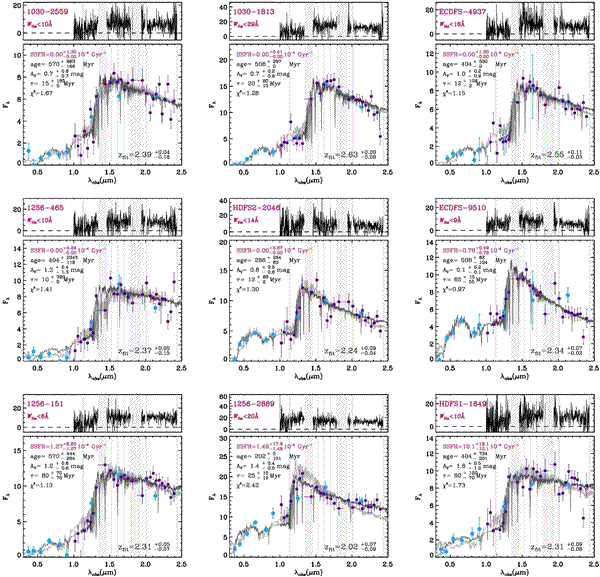

Near-infrared spectra and optical to near-infrared photometry

Near-infrared spectra (purple) and optical to near-infrared photometry(blue) of the nine "dead" galaxies. These galaxies show no Hα emissionline, which indicates that their star formation rates are extremely low. The upper panel shows the original spectra (see paper for more details).

Credit: International Gemini Observatory/NOIRLab/NSF/AURA